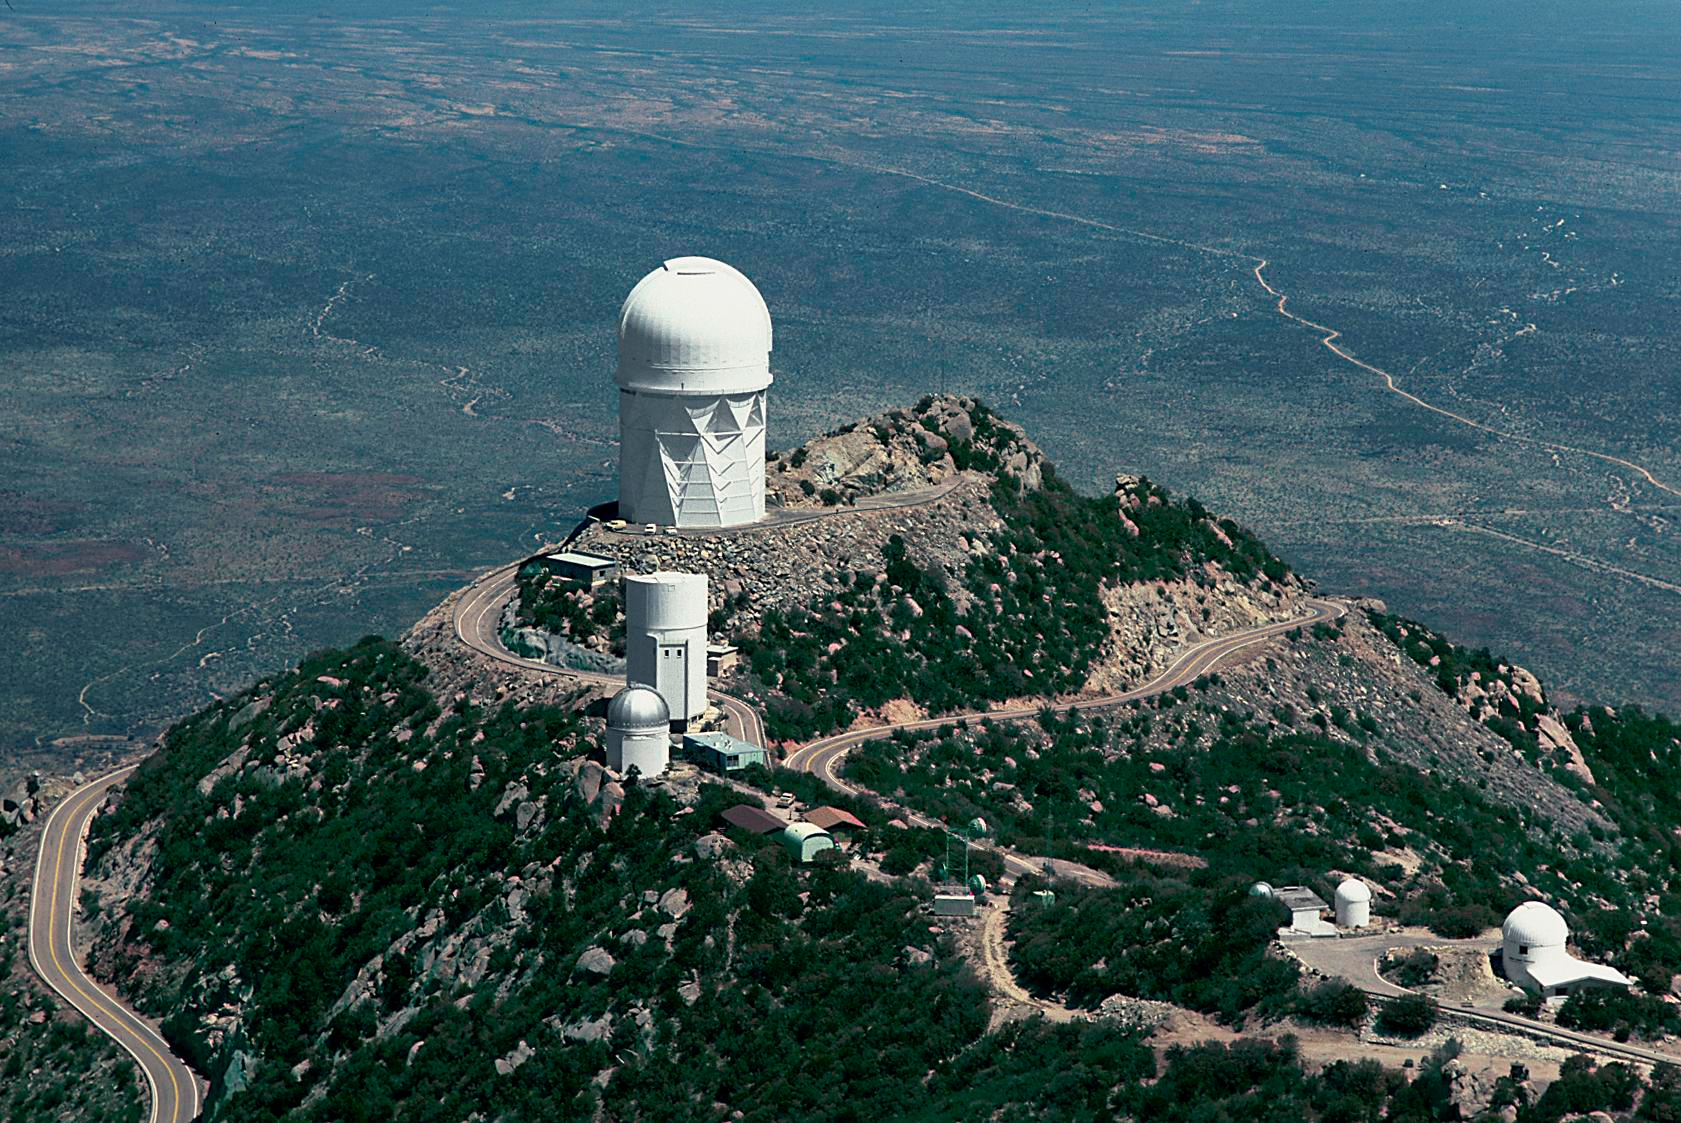

Burrell Schmidt Telescope from the air in 1983

An aerial view of the Kitt Peak National Observatory looking north. Visible are the 4-meter, as the largest telescope, with the University of Arizona's 90-inch and the Warner and Swasey Observatory (24-inch Burrell Schmidt Telescope) in the foreground. Taken in 1983. A variety of aerial views can be found under the facilities category.

Credit: NOIRLab/NSF/AURA